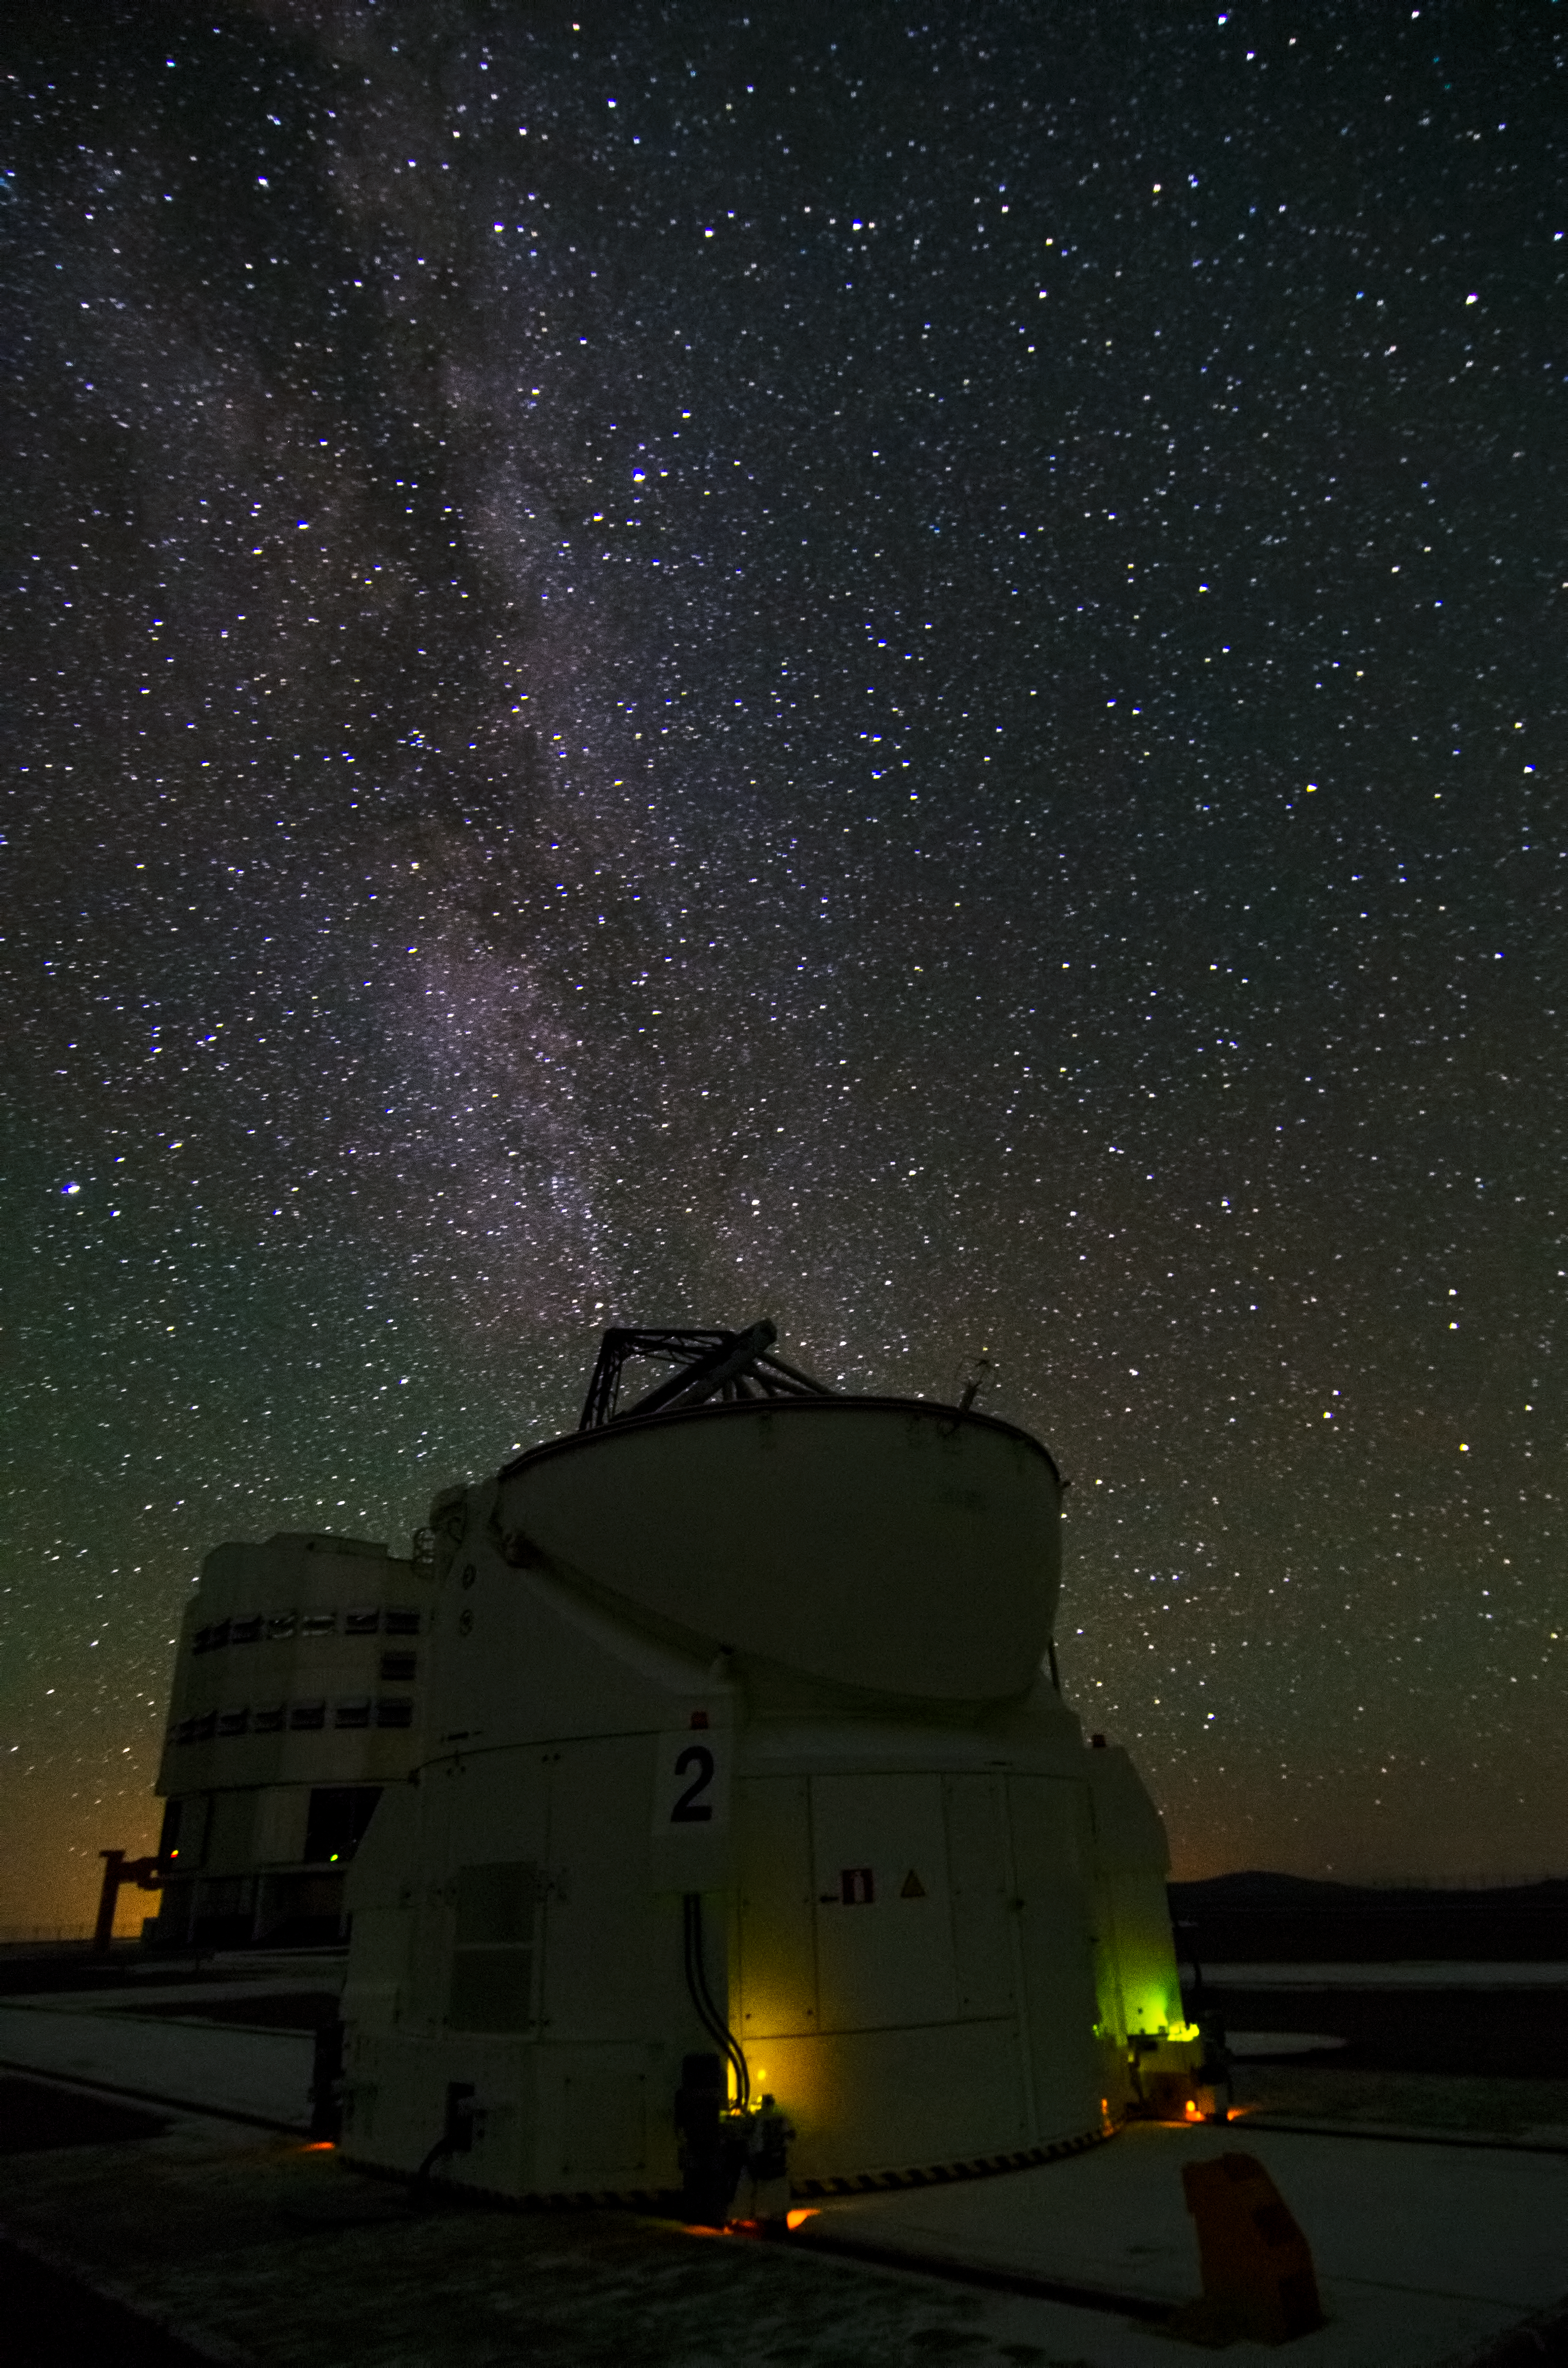

A VLT Auxiliary Telescope watches the Milky Way

Thanks to the exceptional quality of the sky at Cerro Paranal, a magnificent Milky Way is captured over one of the VLT Auxiliary Telescopes (ATs) at Cerro Paranal in Chile. The VLT has four 8.2-metre Unit Telescopes (UTs), plus four 1.8-metre ATs, one of which is seen in this photograph. The ATs are dedicated to interferometry, a technique which allows astronomers to see details up to 25 times finer than with the individual telescopes. The ATs can be moved across the platform over rails to 30 different positions.

Credit: Dave Jones/ESO